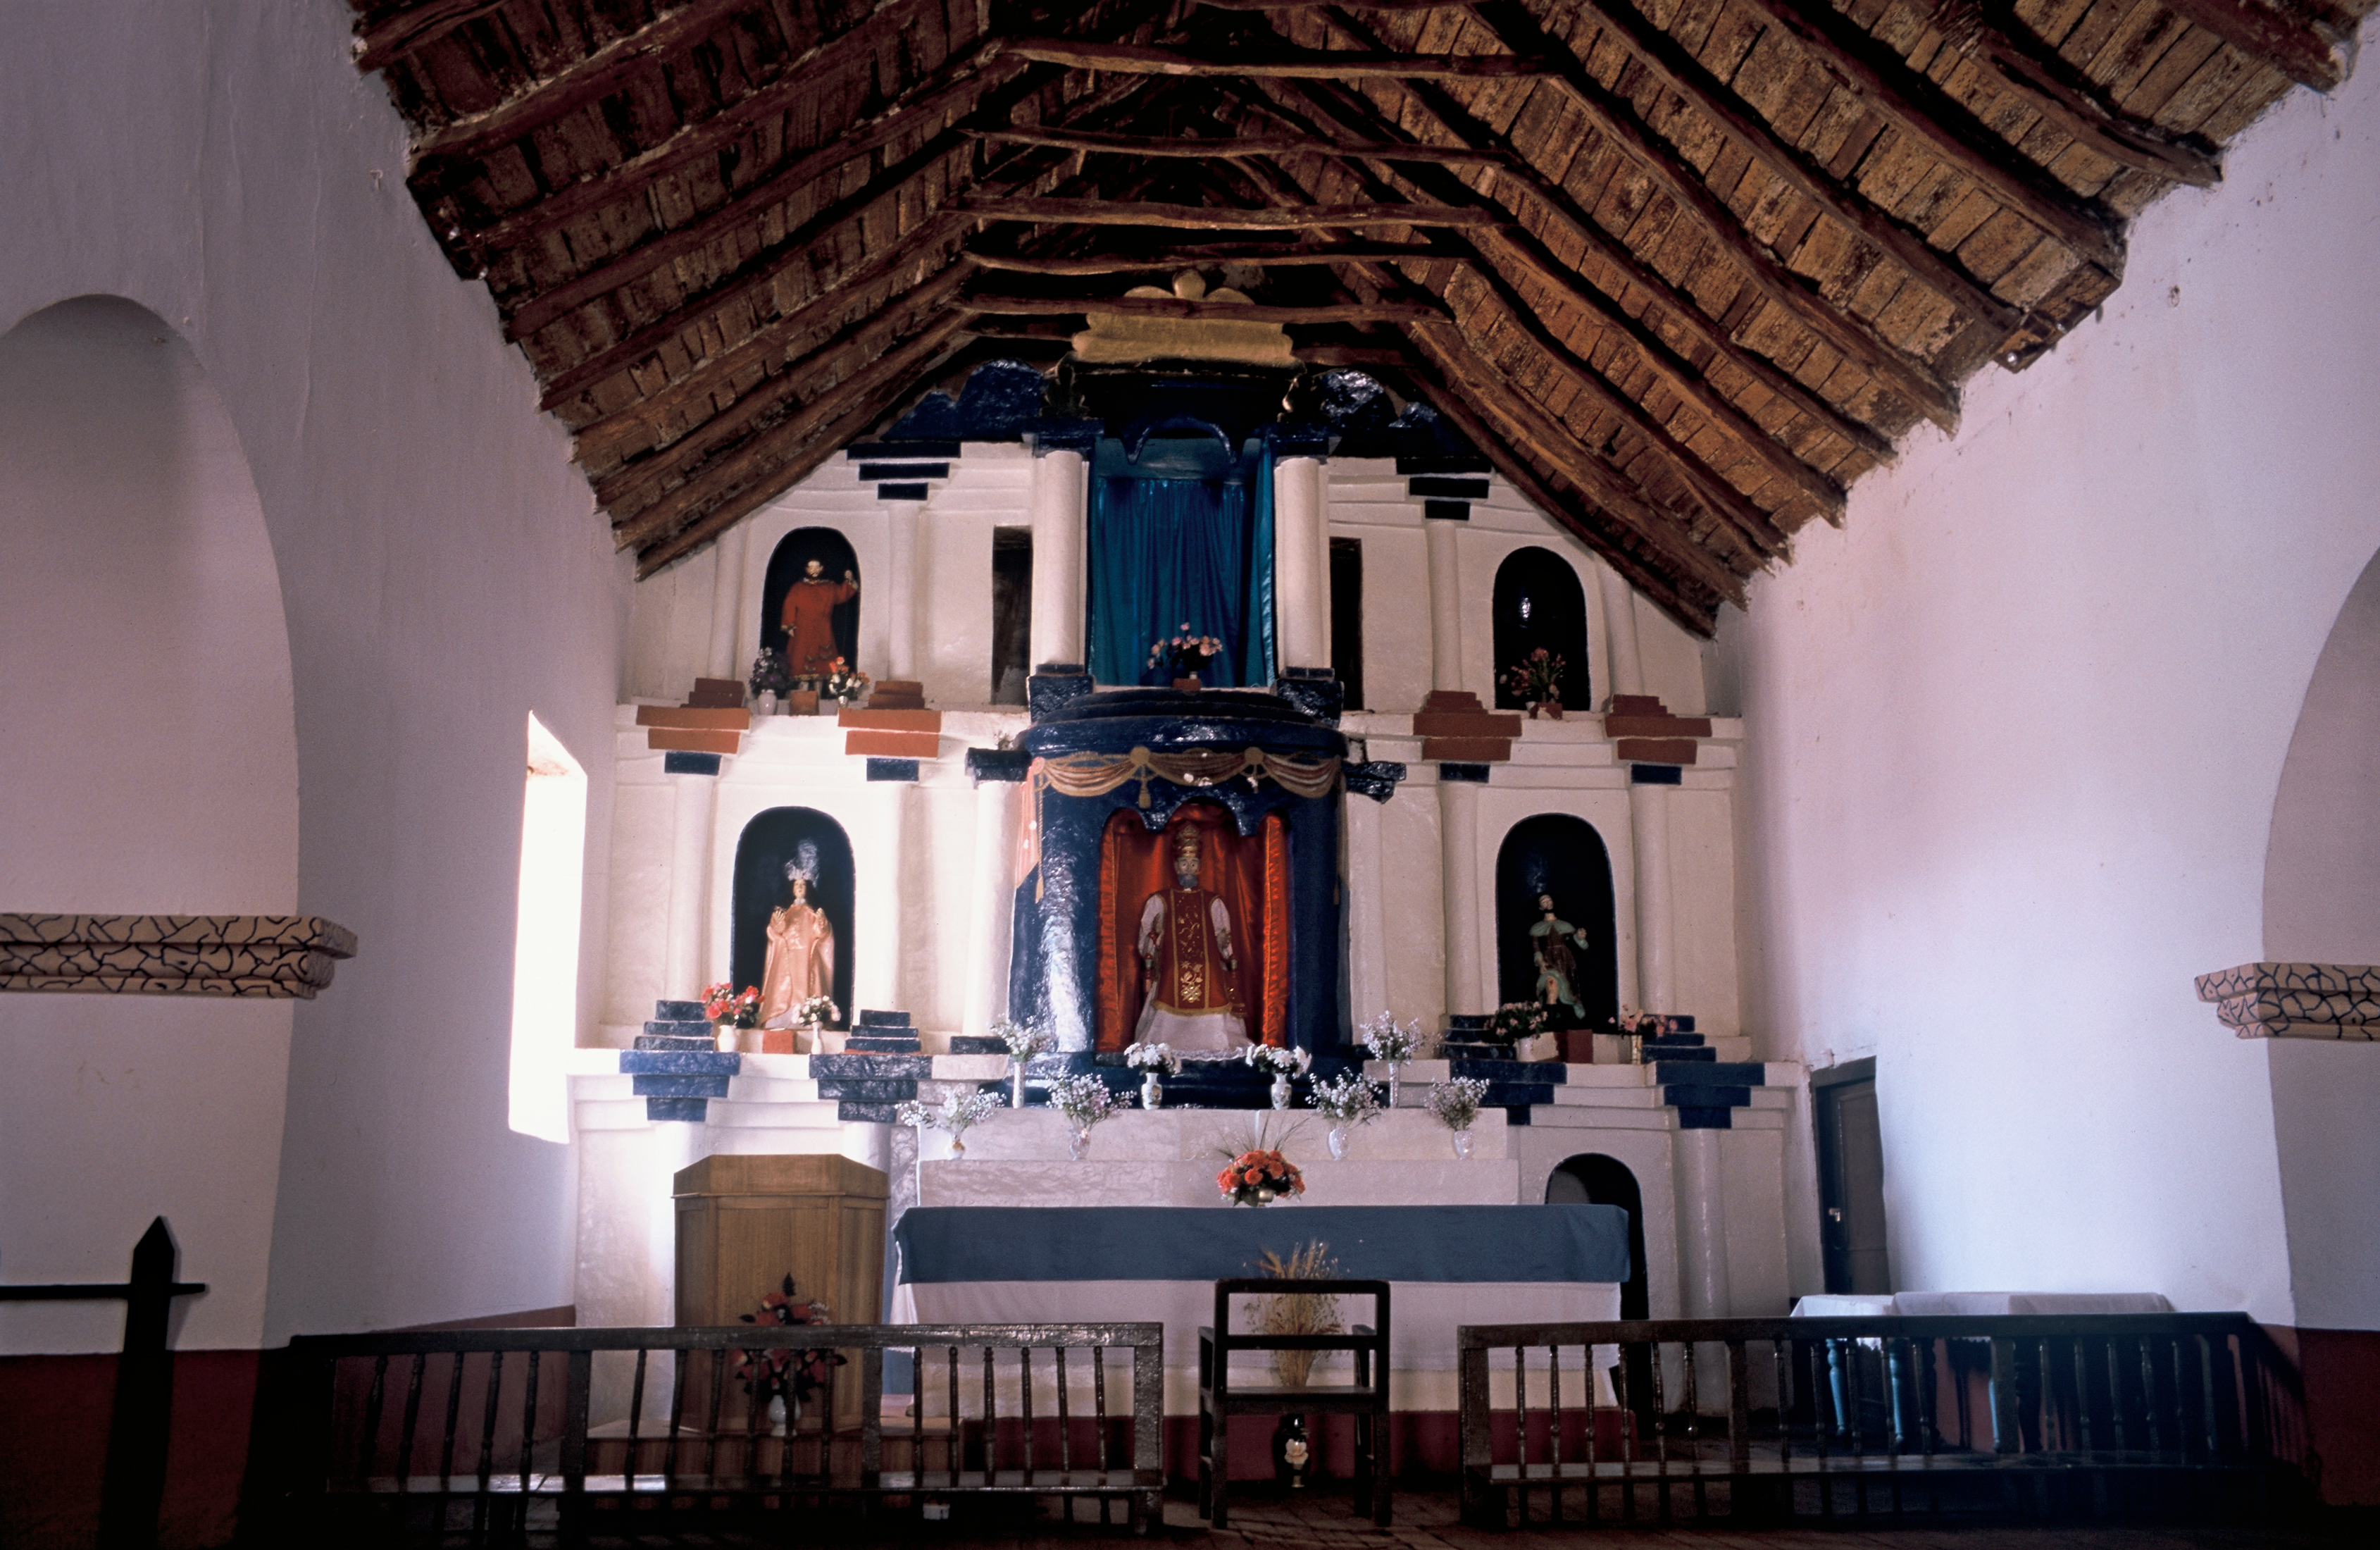

San Pedro de Atacama

Interior view of the church of San Pedro de Atacama.

Credit: ESO/H.H.Heyer